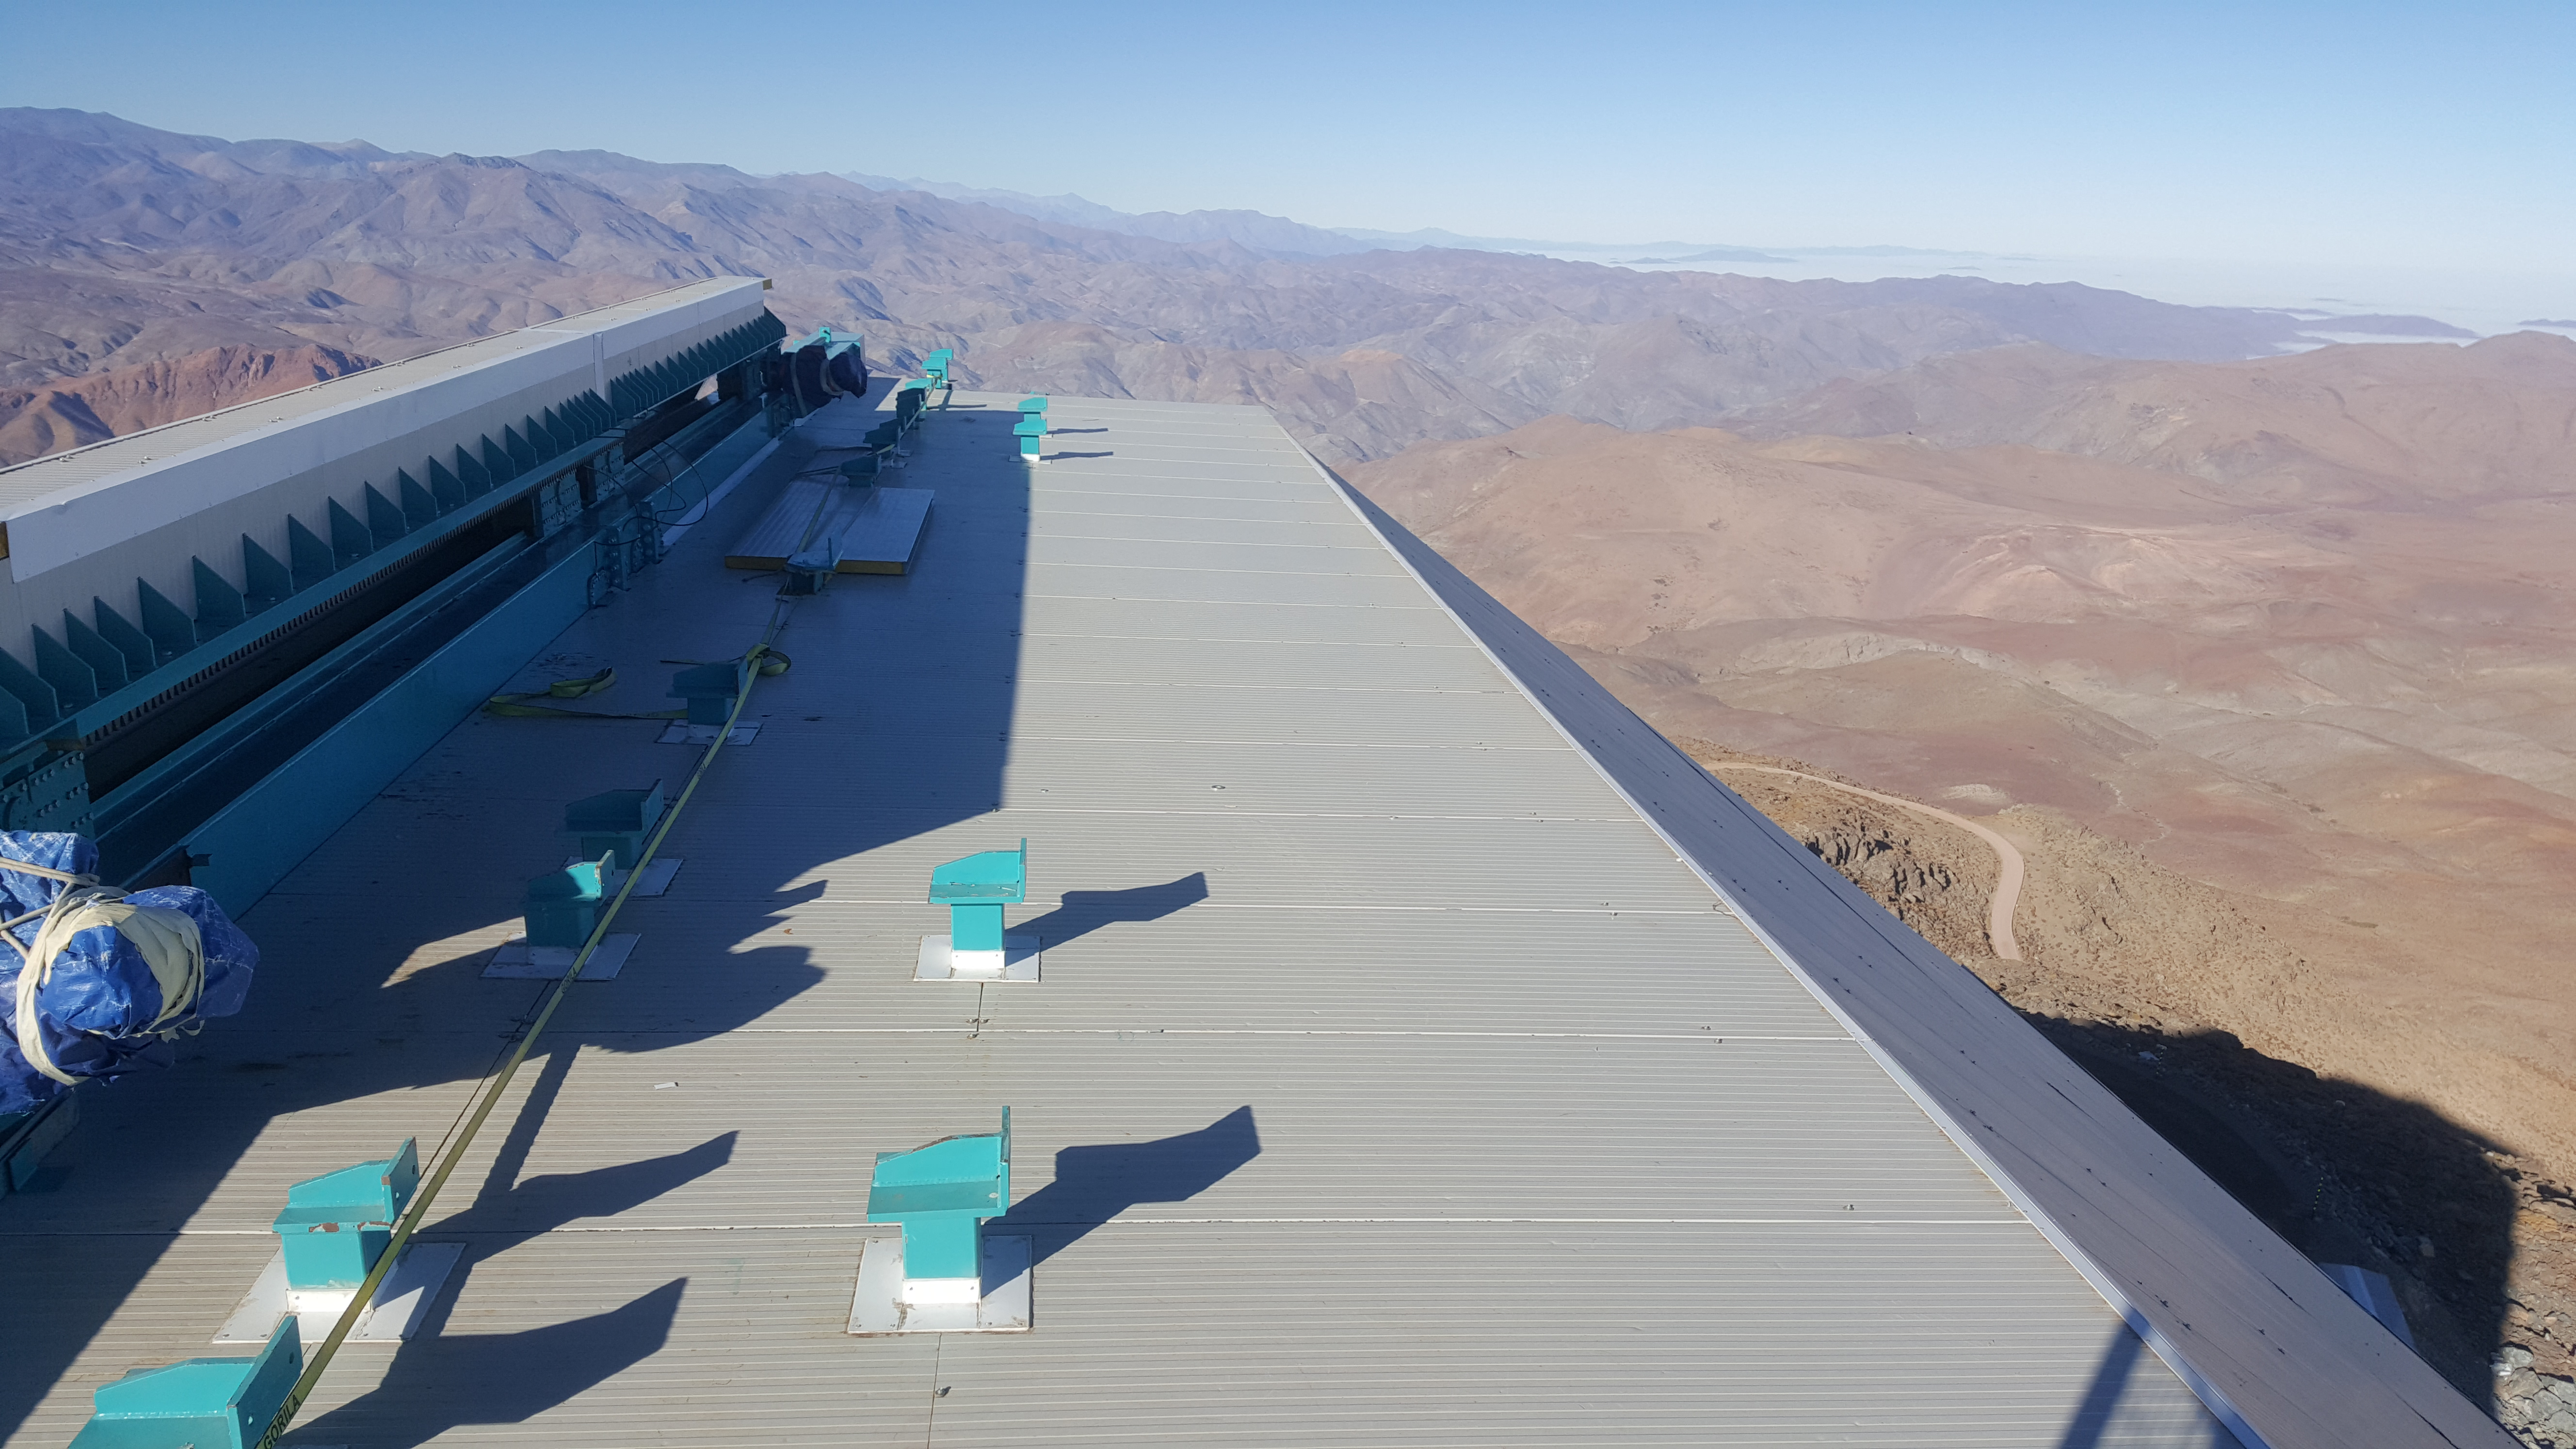

Summit Inspection May 26, 2020

A regular inspection of the Cerro Pachón construction site took place on May 26th. This visit included more work on the Dome and a detailed inspection of Telescope Mount Assembly (TMA) stored materials, as requested by TMA vendor Asturfeito.

Credit: Rubin Observatory/NSF/AURA